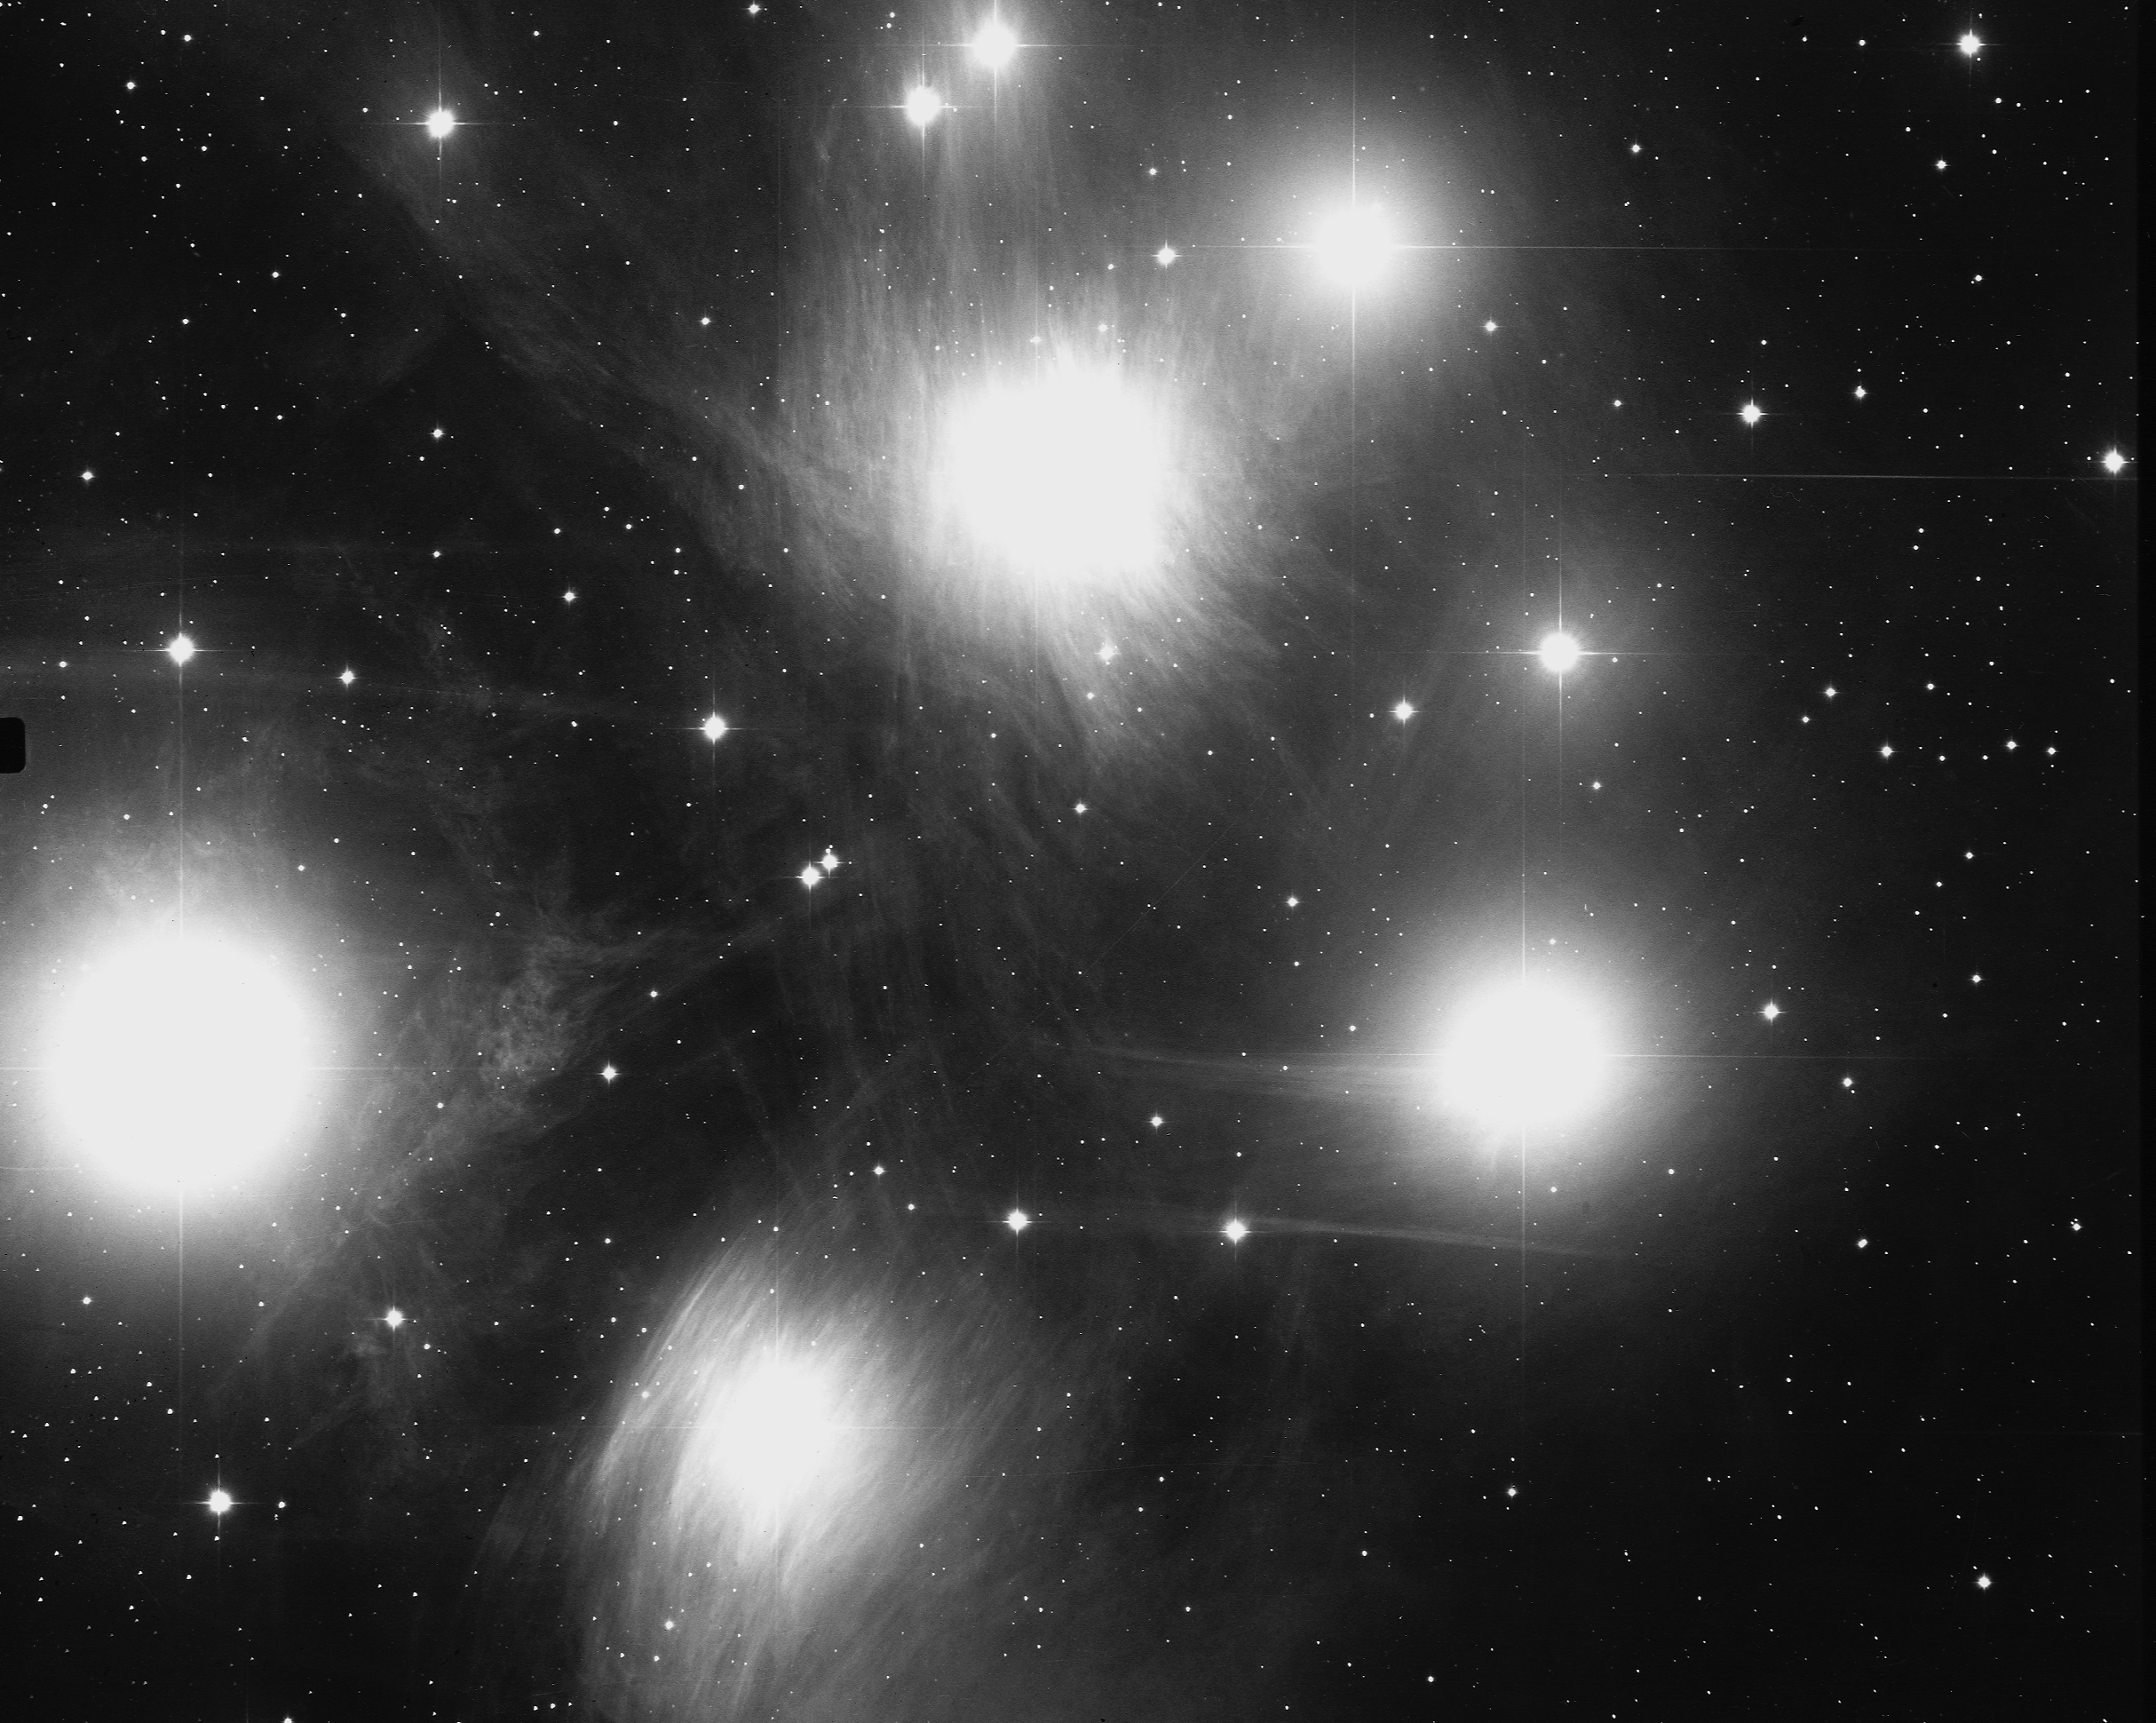

M45, Pleiades

M45, or NGC1432, a portion of the Pleiades open star cluster in the constellation Taurus, at a distance of some 410 light-years. The glow around the stars is interstellar dust which shines by reflected starlight. The entire group is contained within a span of 20 light-years, and is believed to be 20 million years old. KPNO 0.9-meter telescope, 1975.

Credit: NOIRLab/NSF/AURA